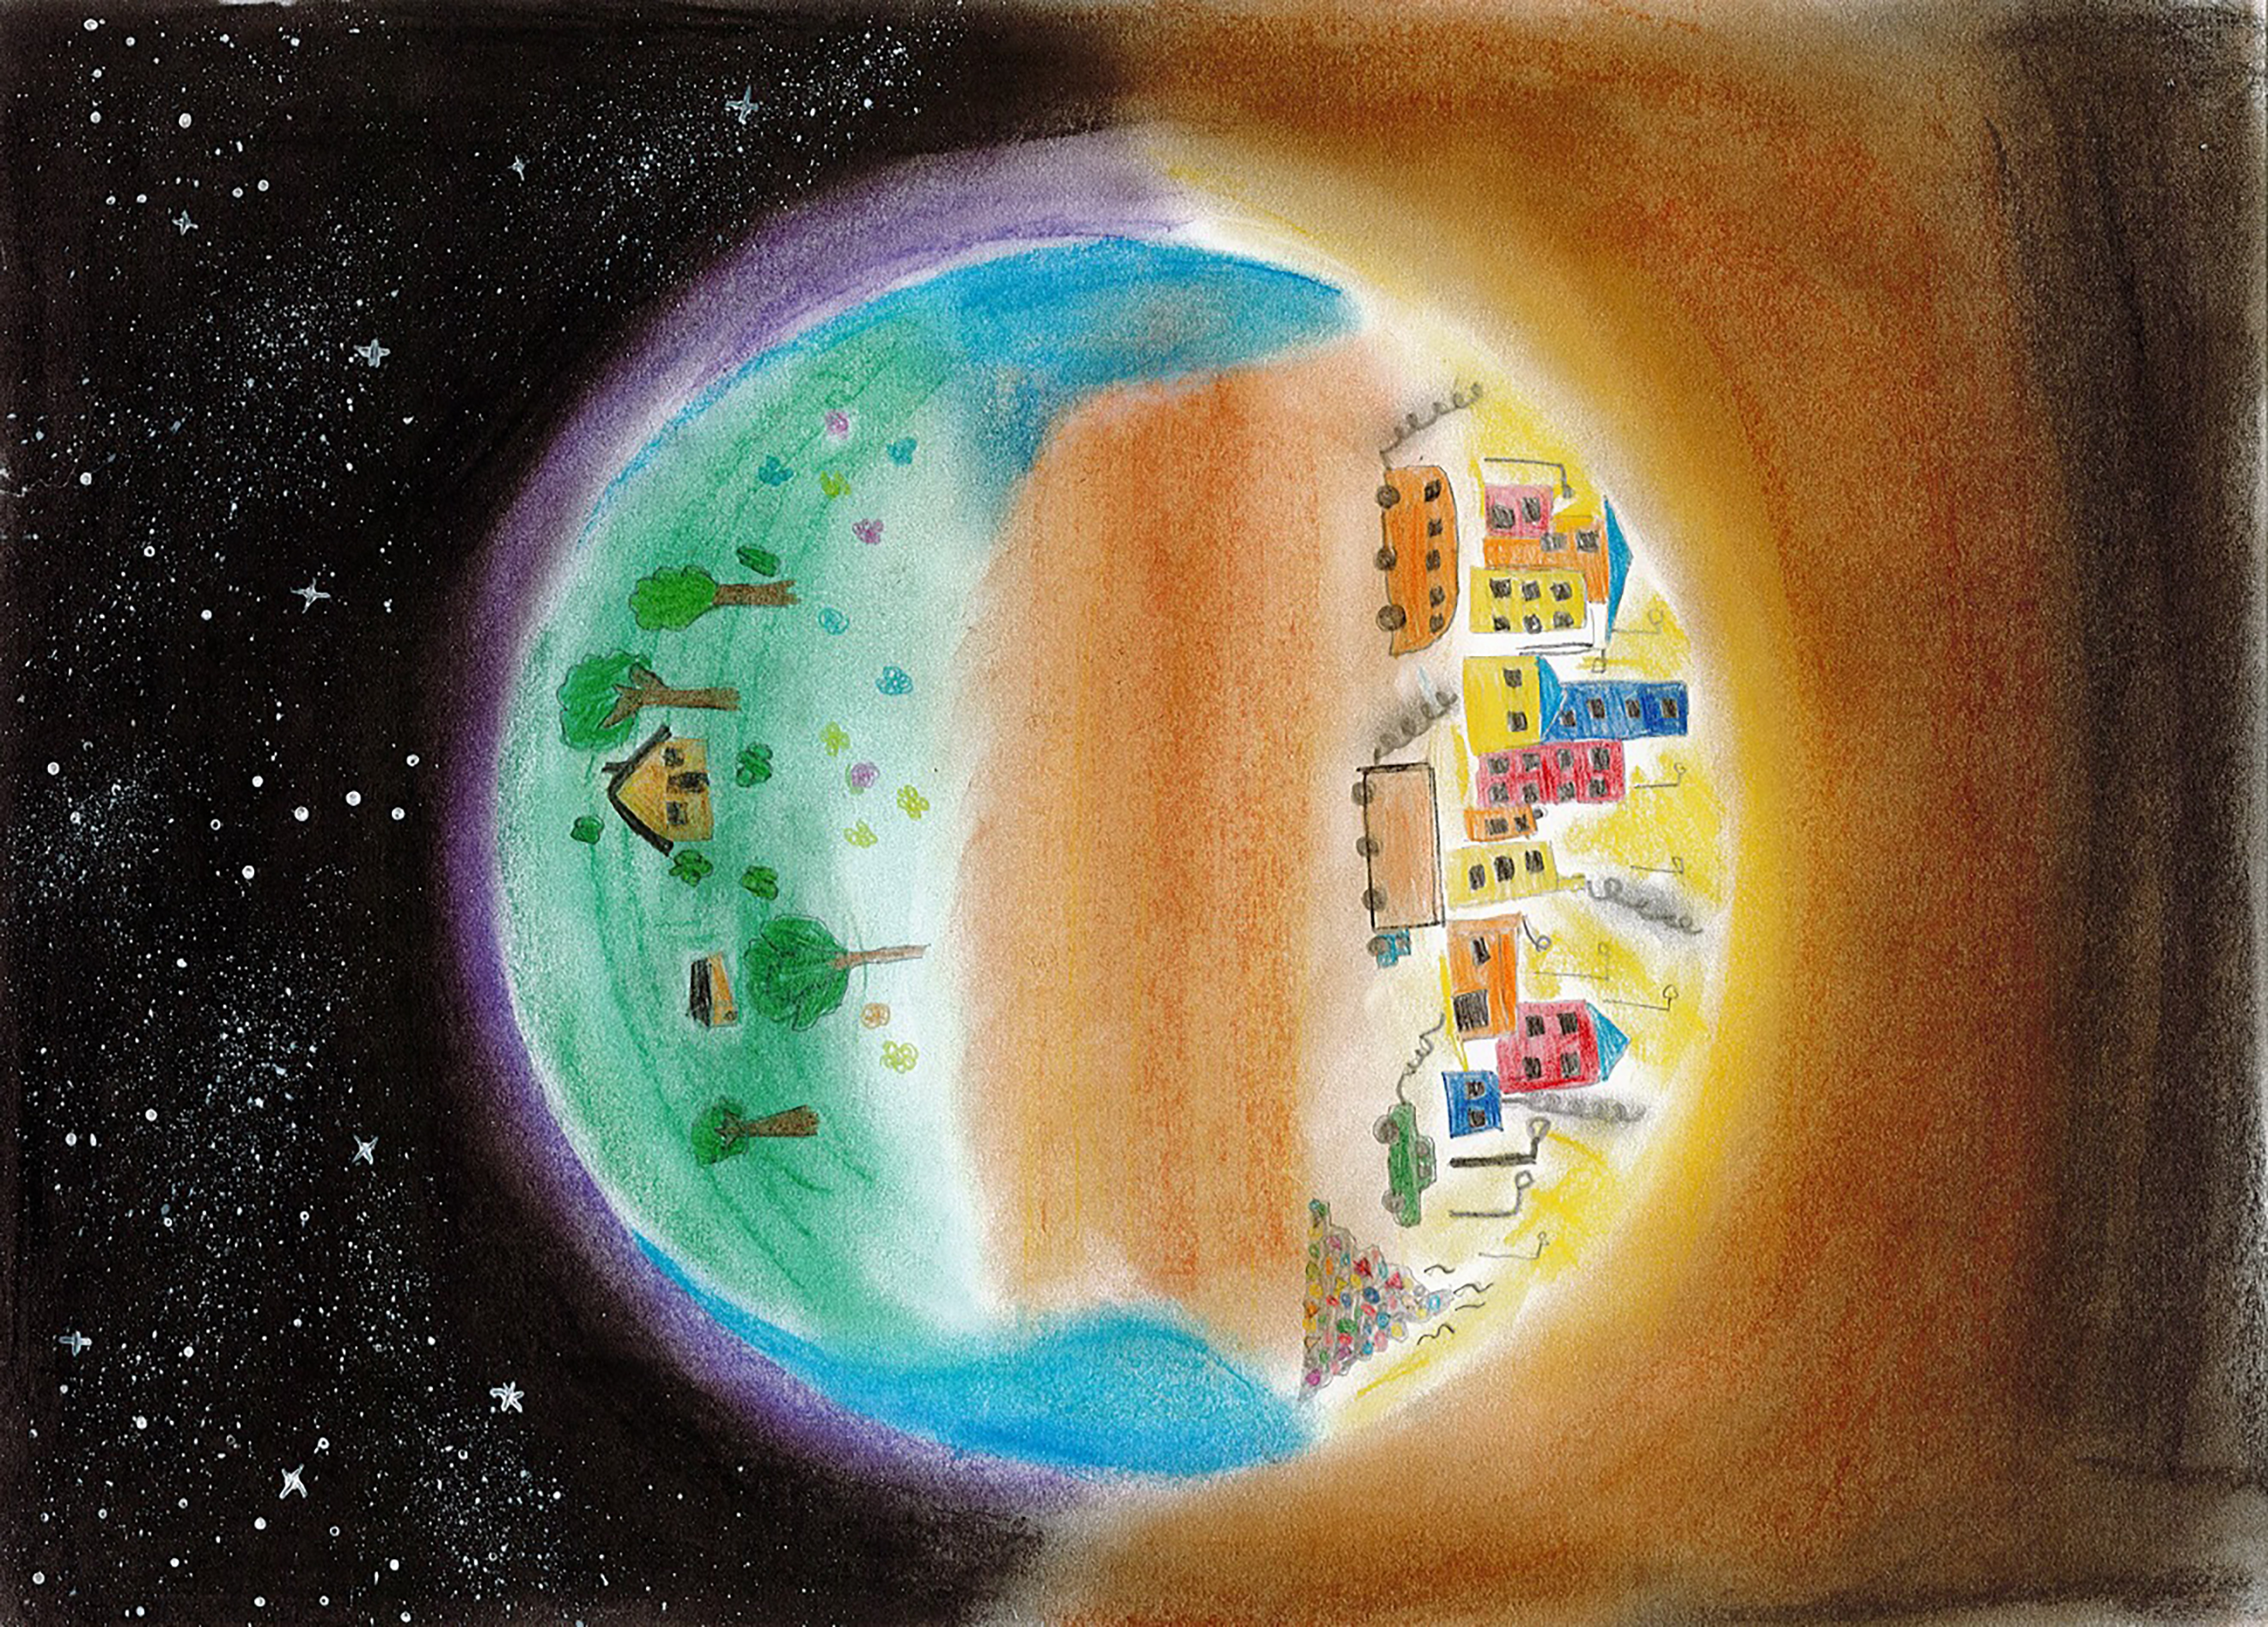

Difference Between Skies

Winner of the 2023 Chile school art competition The Dark Side of Light.

Credit: Marcela Narváez, Patricio Lynch School